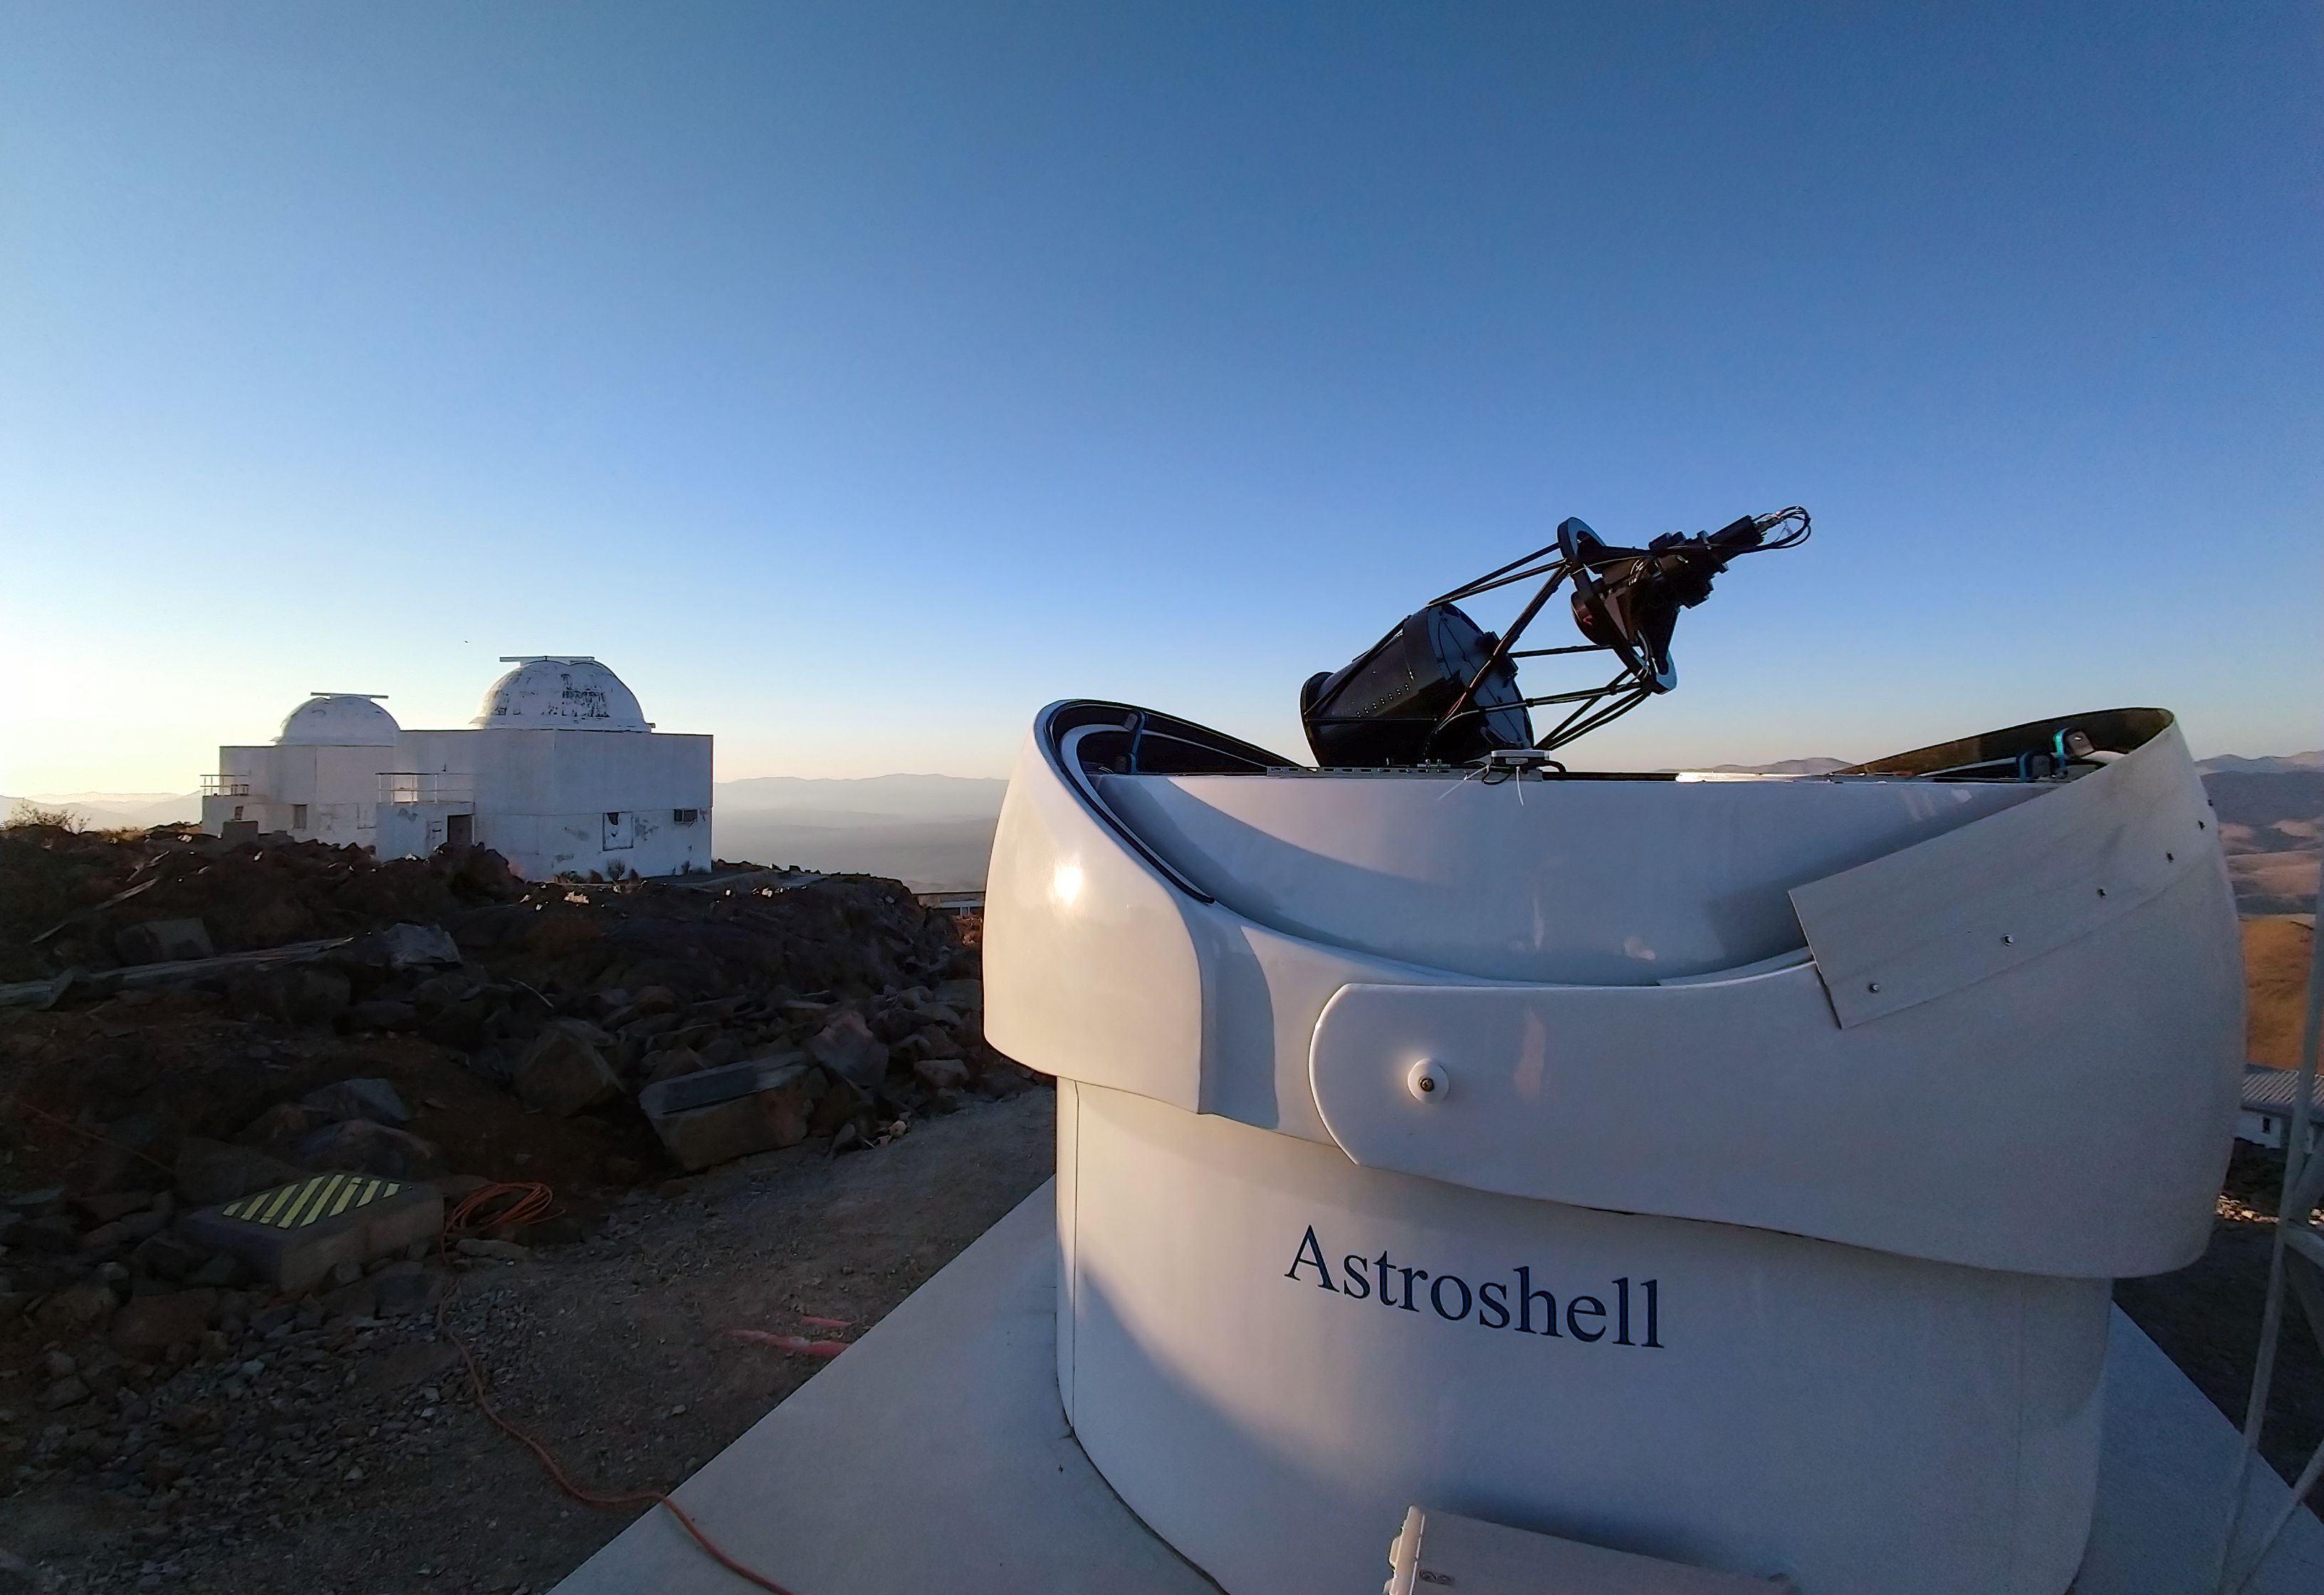

The Test-Bed Telescope 2 with other La Silla telescopes in the background

The open dome of the European Space Agency's Test-Bed Telescope 2 stands out against its fellow telescopes at ESO’s La Silla Observatory in Chile. The Test-Bed Telescope 2 joins its partner Test-Bed Telescope 1, located at ESA’s deep-space ground station at Cebreros in Spain, scanning the sky for near-Earth objects. The project acts as a technology demonstrator for ESA’s planned ‘Flyeye’ telescope network.

The domes of ESO's 0.5 m and the Danish 0.5 m telescopes are visible in the background of this image.

Credit: F. Ocaña/J. Isabel/Quasar SR